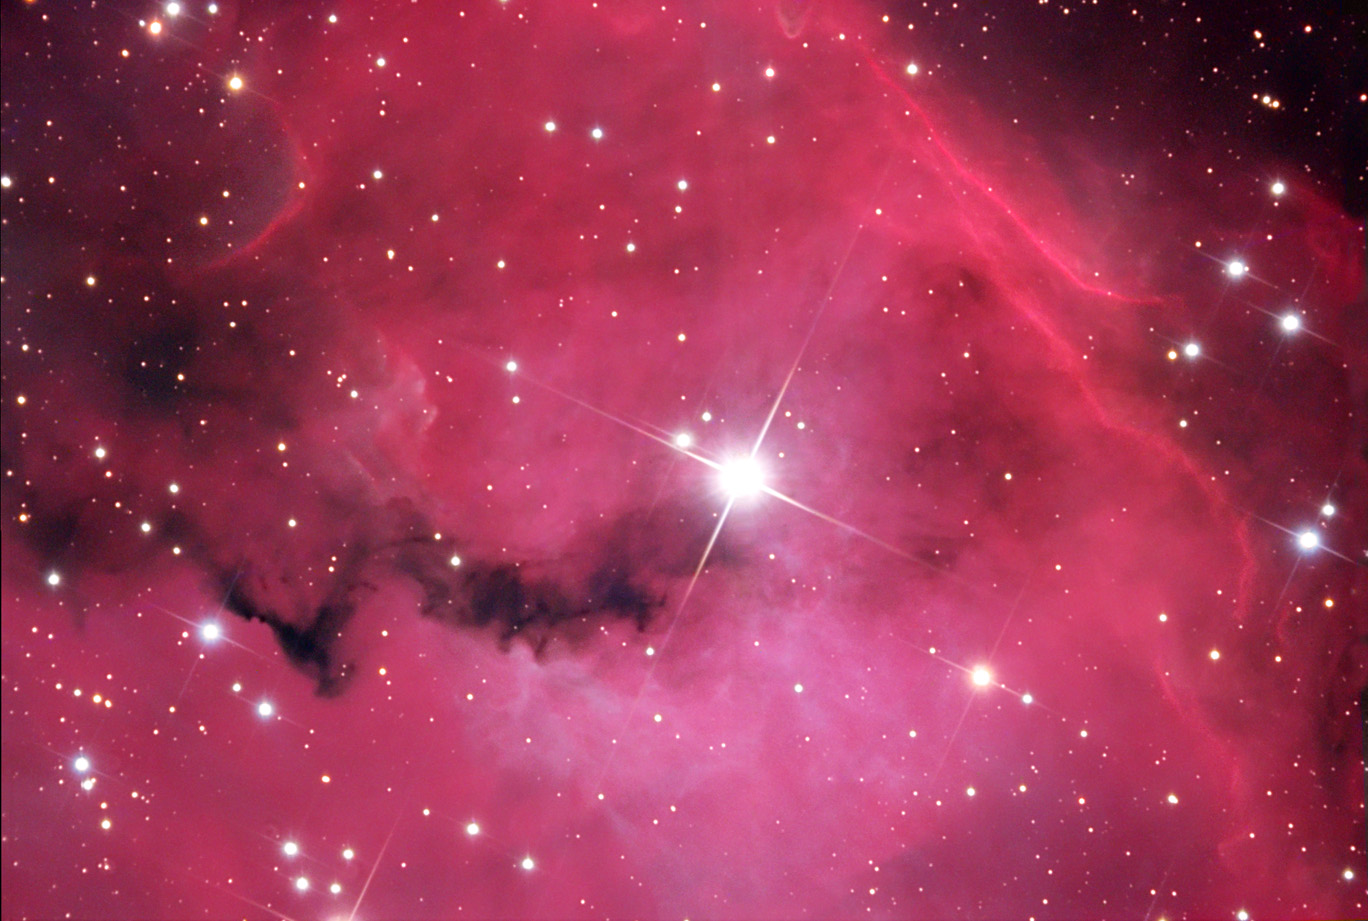

Van den Bergh 93

Curtains of gas and dust dramatically open here to reveal the inner region of this starforming region. Unceremoniously named, bright star SAO 152320 shines with intense light in the center of this field. Clouds of gas glow strongly and dust shrinks quickly under its radiative prowess. This vista lies some 4,000 light years away towards the constellation of Monoceros. This is a portion of a much larger nebula called Gum 1.

Credit: Bill Uminski and Cyndi Kristopeit/Adam Block/NOAO/AURA/NSF